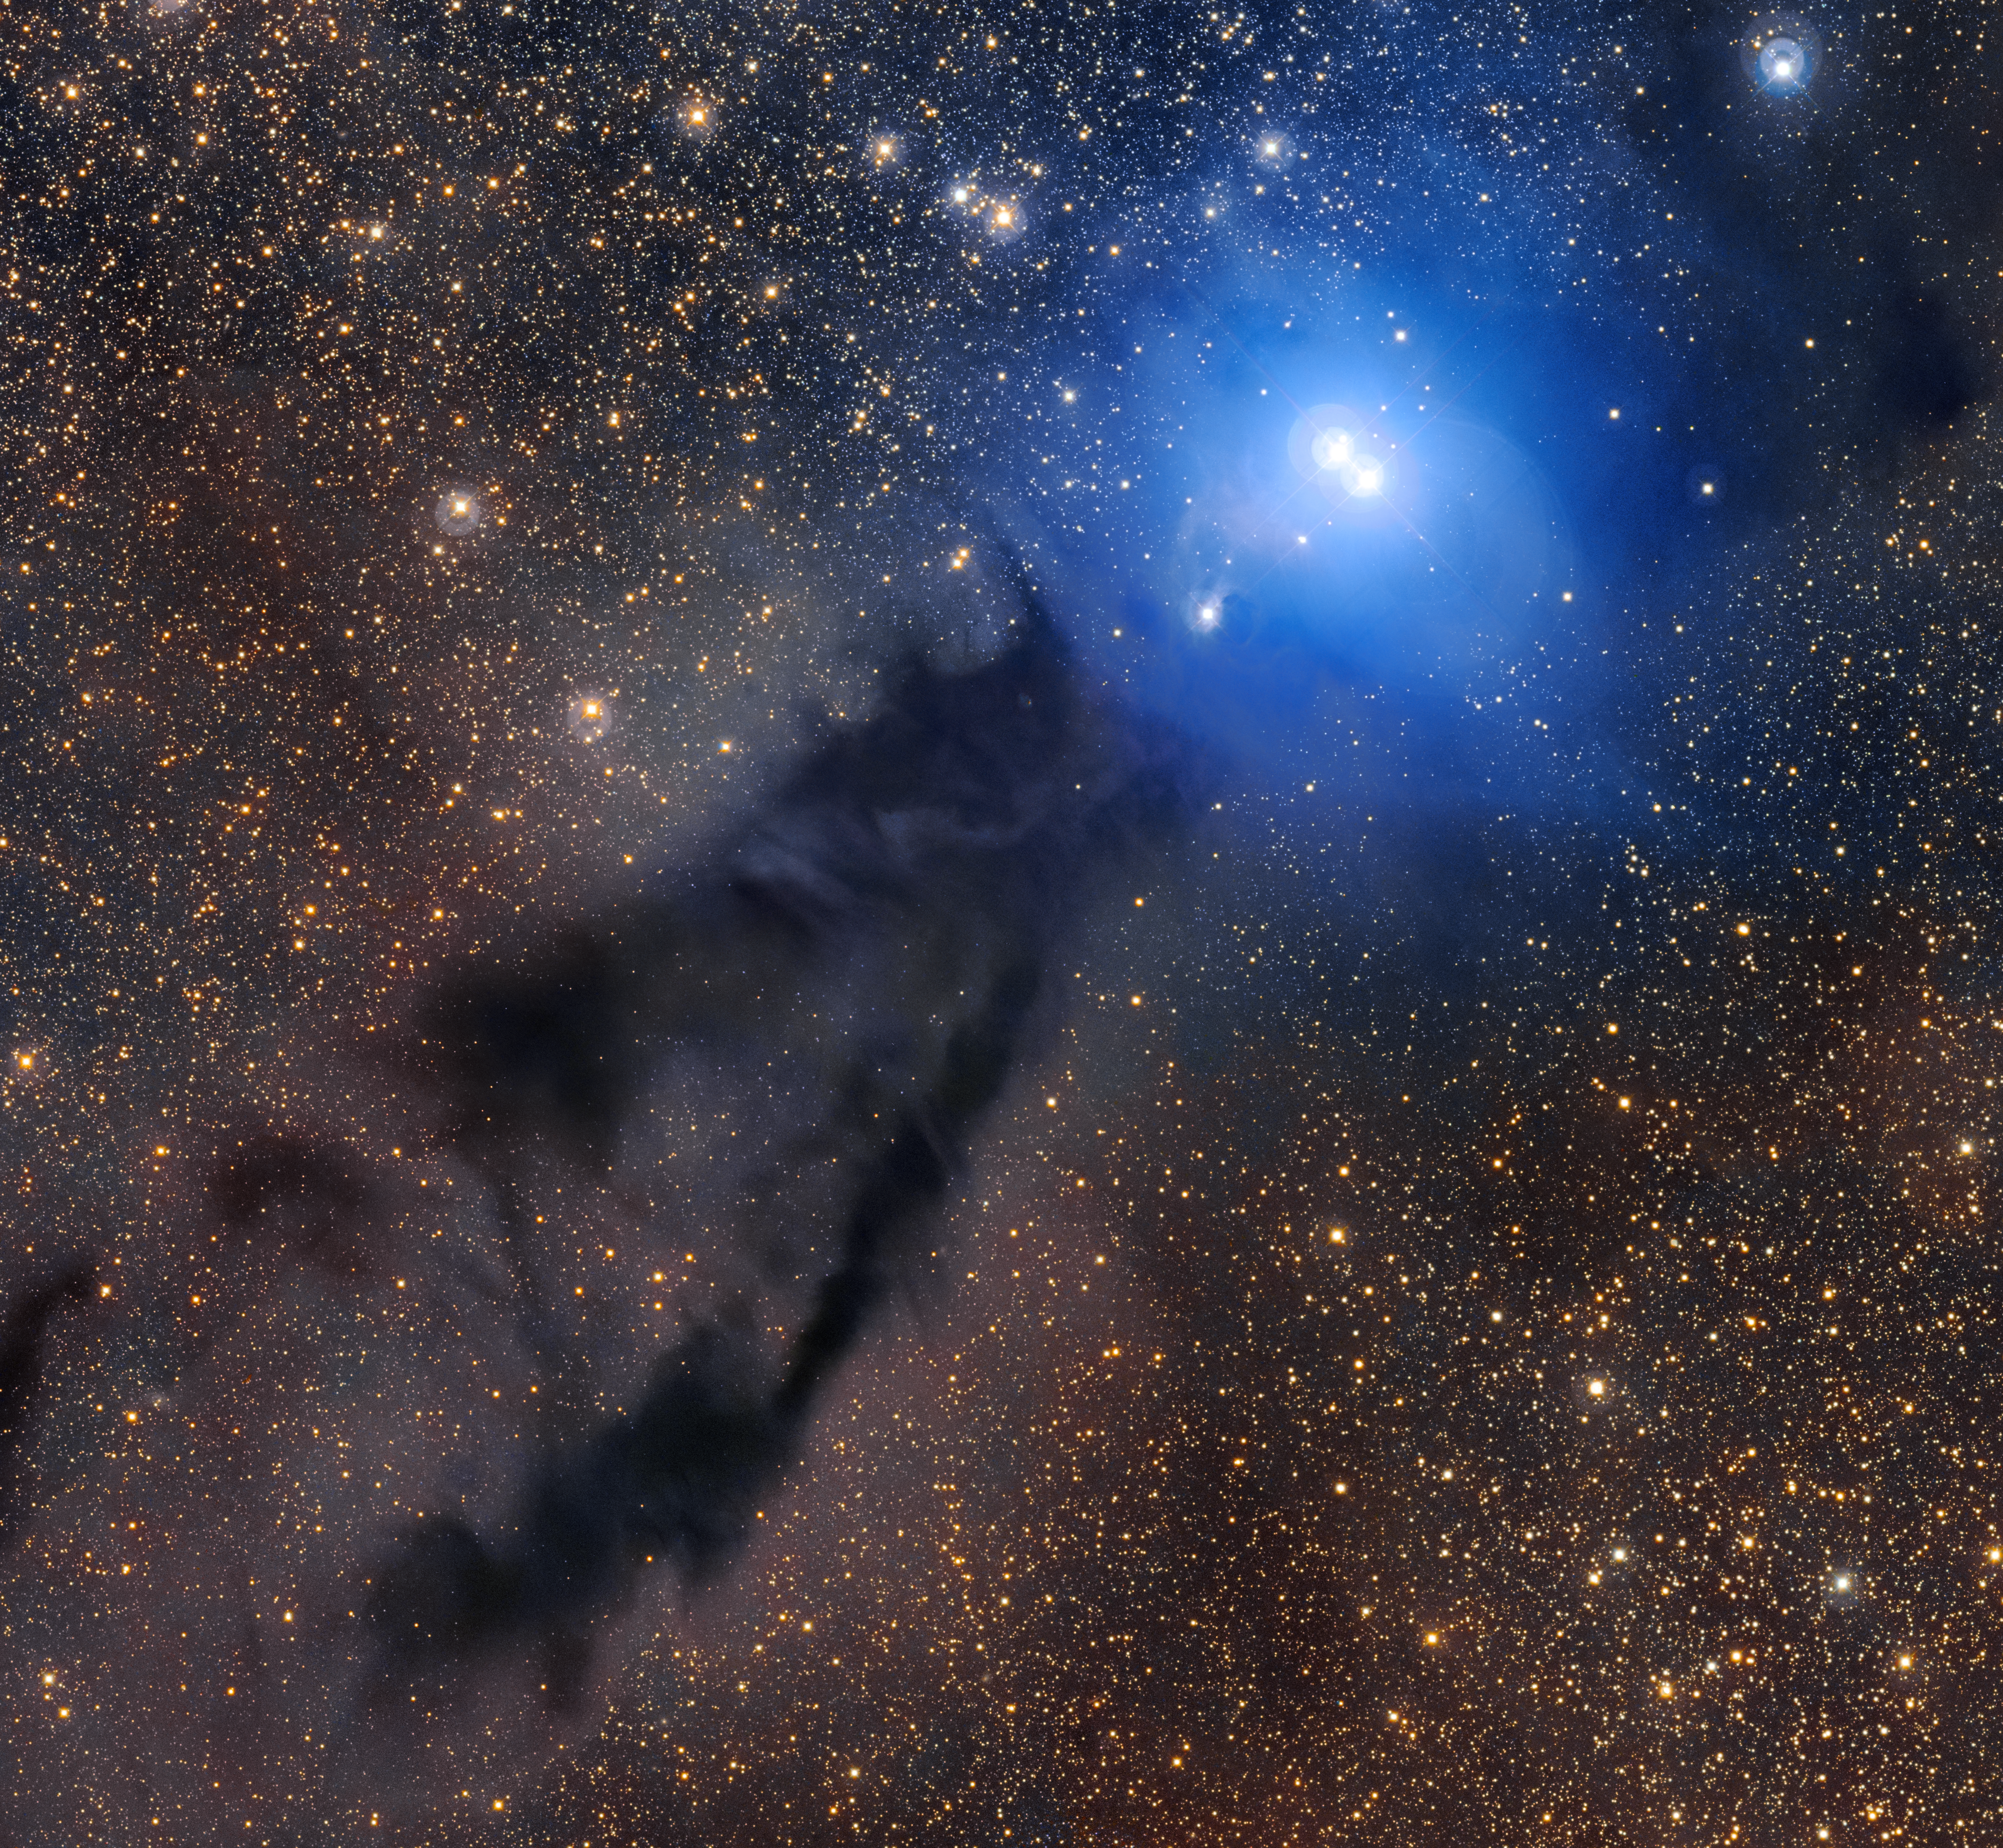

The Lupus 3 region in visible light

A dark cloud of cosmic dust snakes across this spectacular image, illuminated by the brilliant light of new stars. This dense cloud is a star-forming region called Lupus 3, where dazzlingly hot stars are born from collapsing masses of gas and dust. This image was created from images taken using the VLT Survey Telescope and the MPG/ESO 2.2-metre telescope. Click here for a wider version of this image.

Credit: ESO/R. Colombari